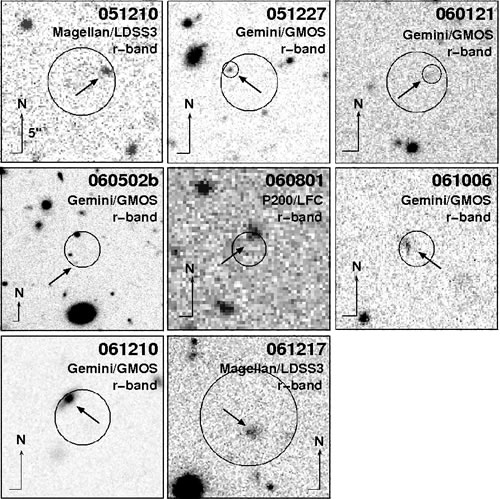

Gemini and Magellan images of several short GRBs

Gemini and Magellan images of several short GRBs. All image are 20” on a side, with the exception of GRB 060502b which twice as large.

Credit: International Gemini Observatory/NOIRLab/NSF/AURA